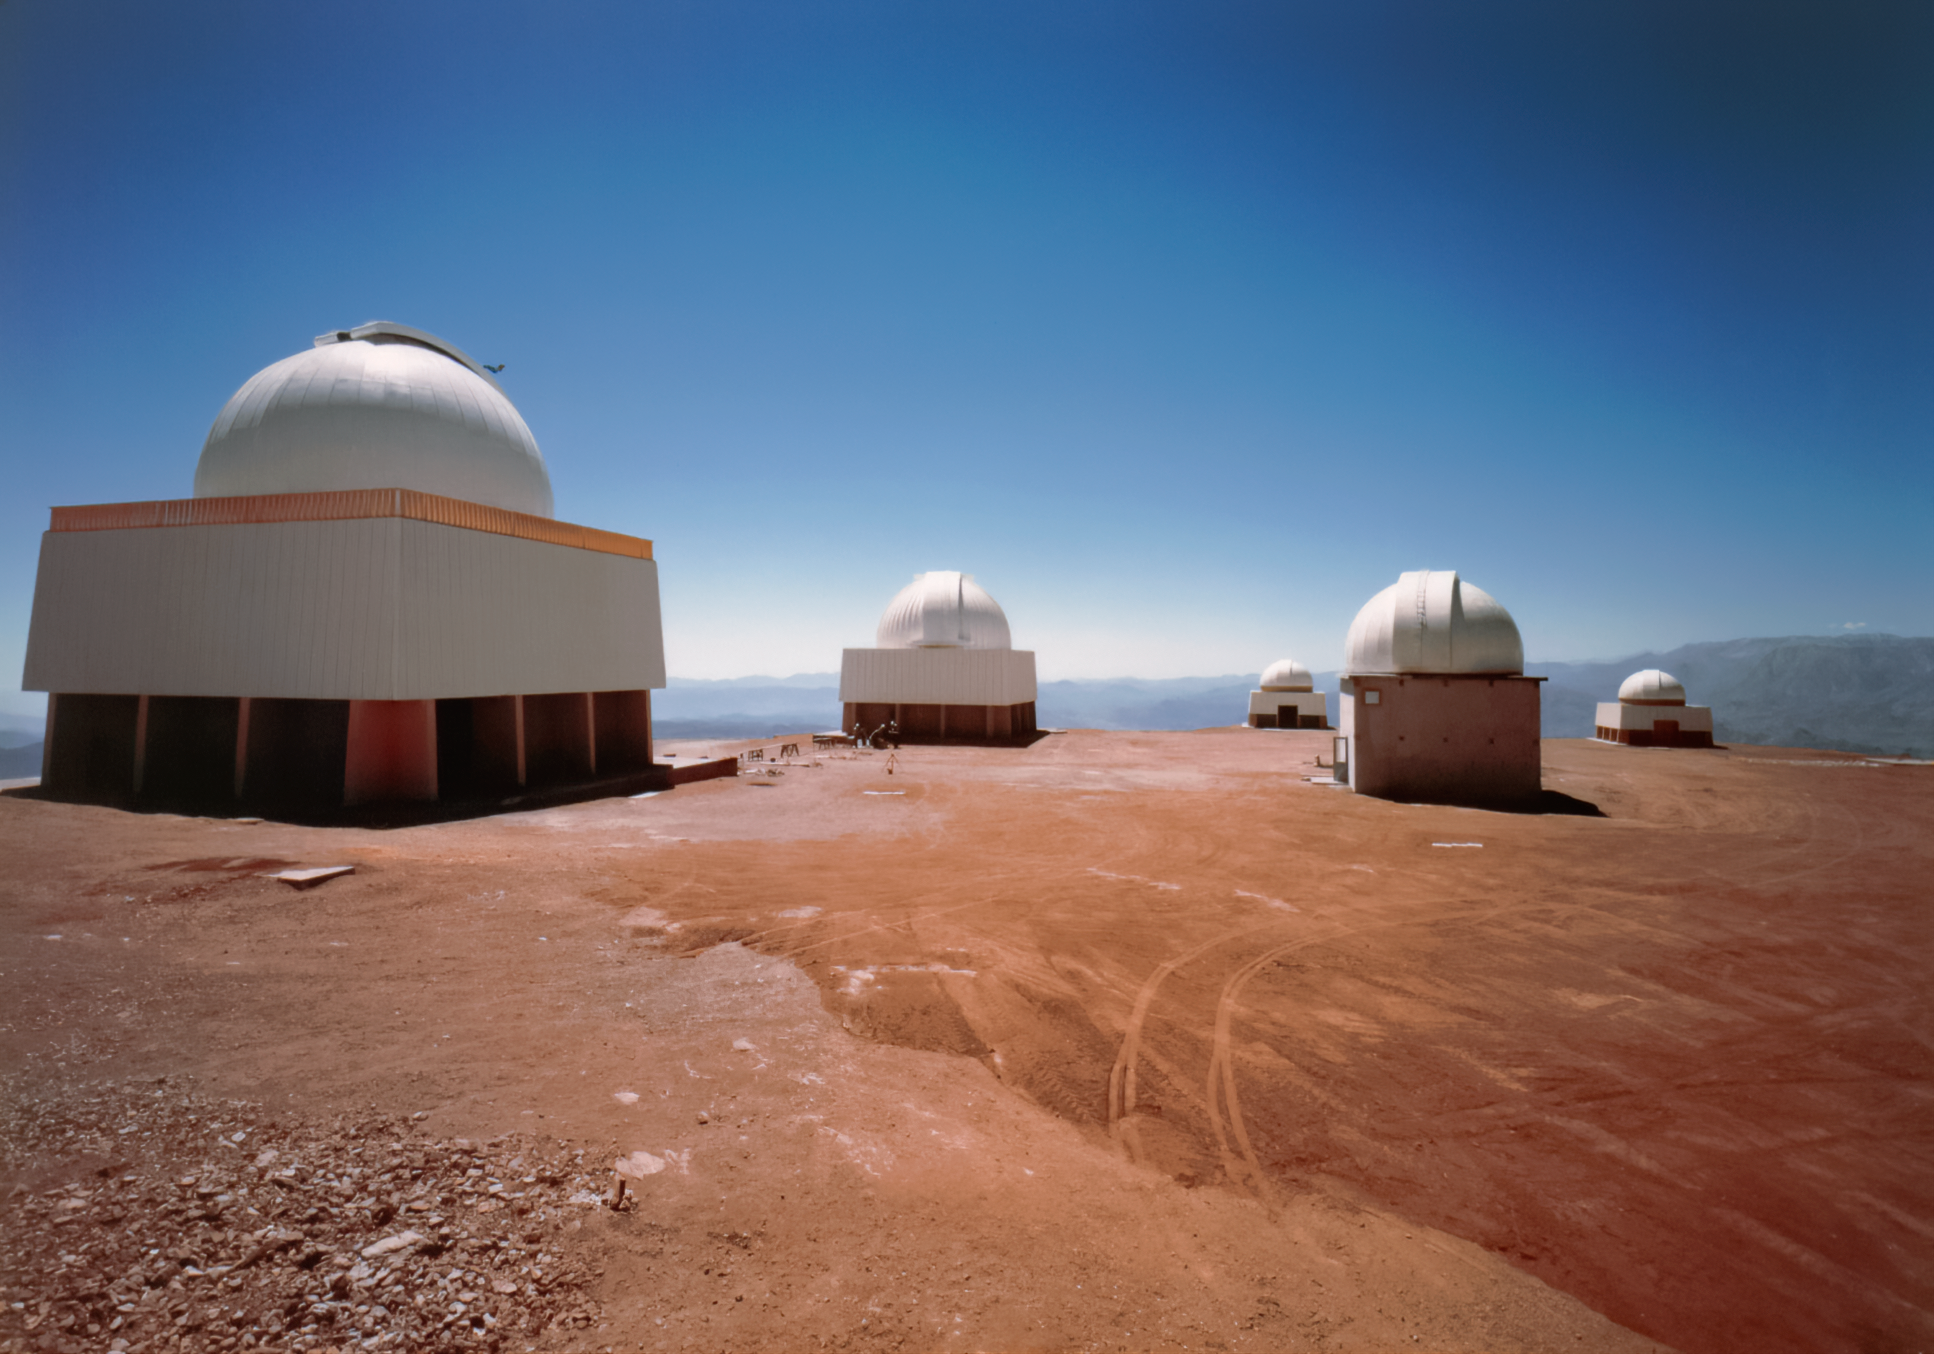

Cerro Tololo Closeup

This shot, taken from in front of the Víctor M. Blanco 4-meter Telescope, shows the SMARTS 1.5-meter Telescope and Curtis Schmidt Telescope, among others.

Credit: NOIRLab/AURA/NSF